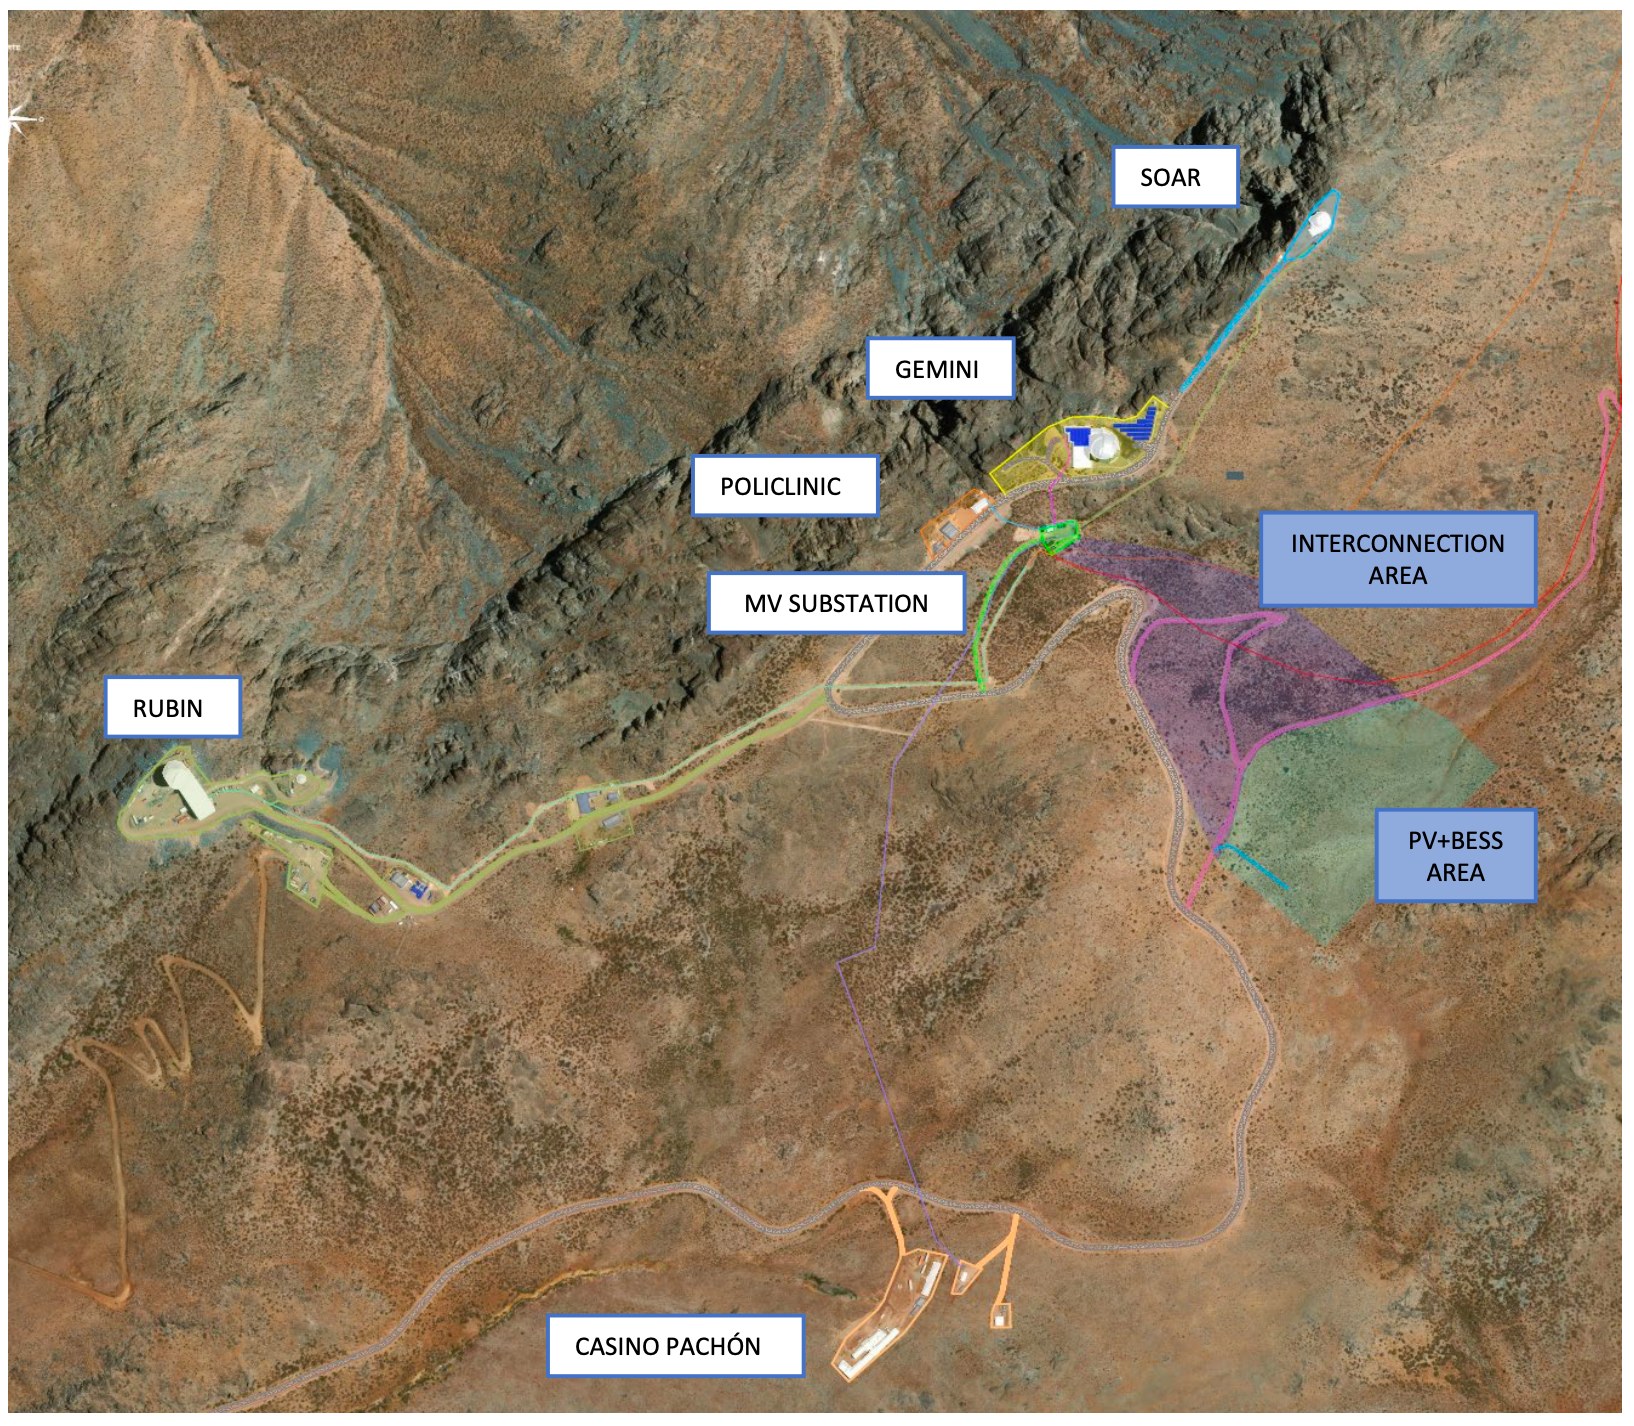

Photovoltaic Panels and Batteries on Cerro Pachón

This satellite image of the NOIRLab facilities on Cerro Pachón shows the selected location of photovoltaic panels and battery system (PV+BESS AREA) and where the system will be connected to the existing power lines (INTERCONNECTION AREA). The PV+BESS area is large enough to hold about 4 MW of photovoltaic installations.

Credit: NOIRLab/NSF/AURA/LEN